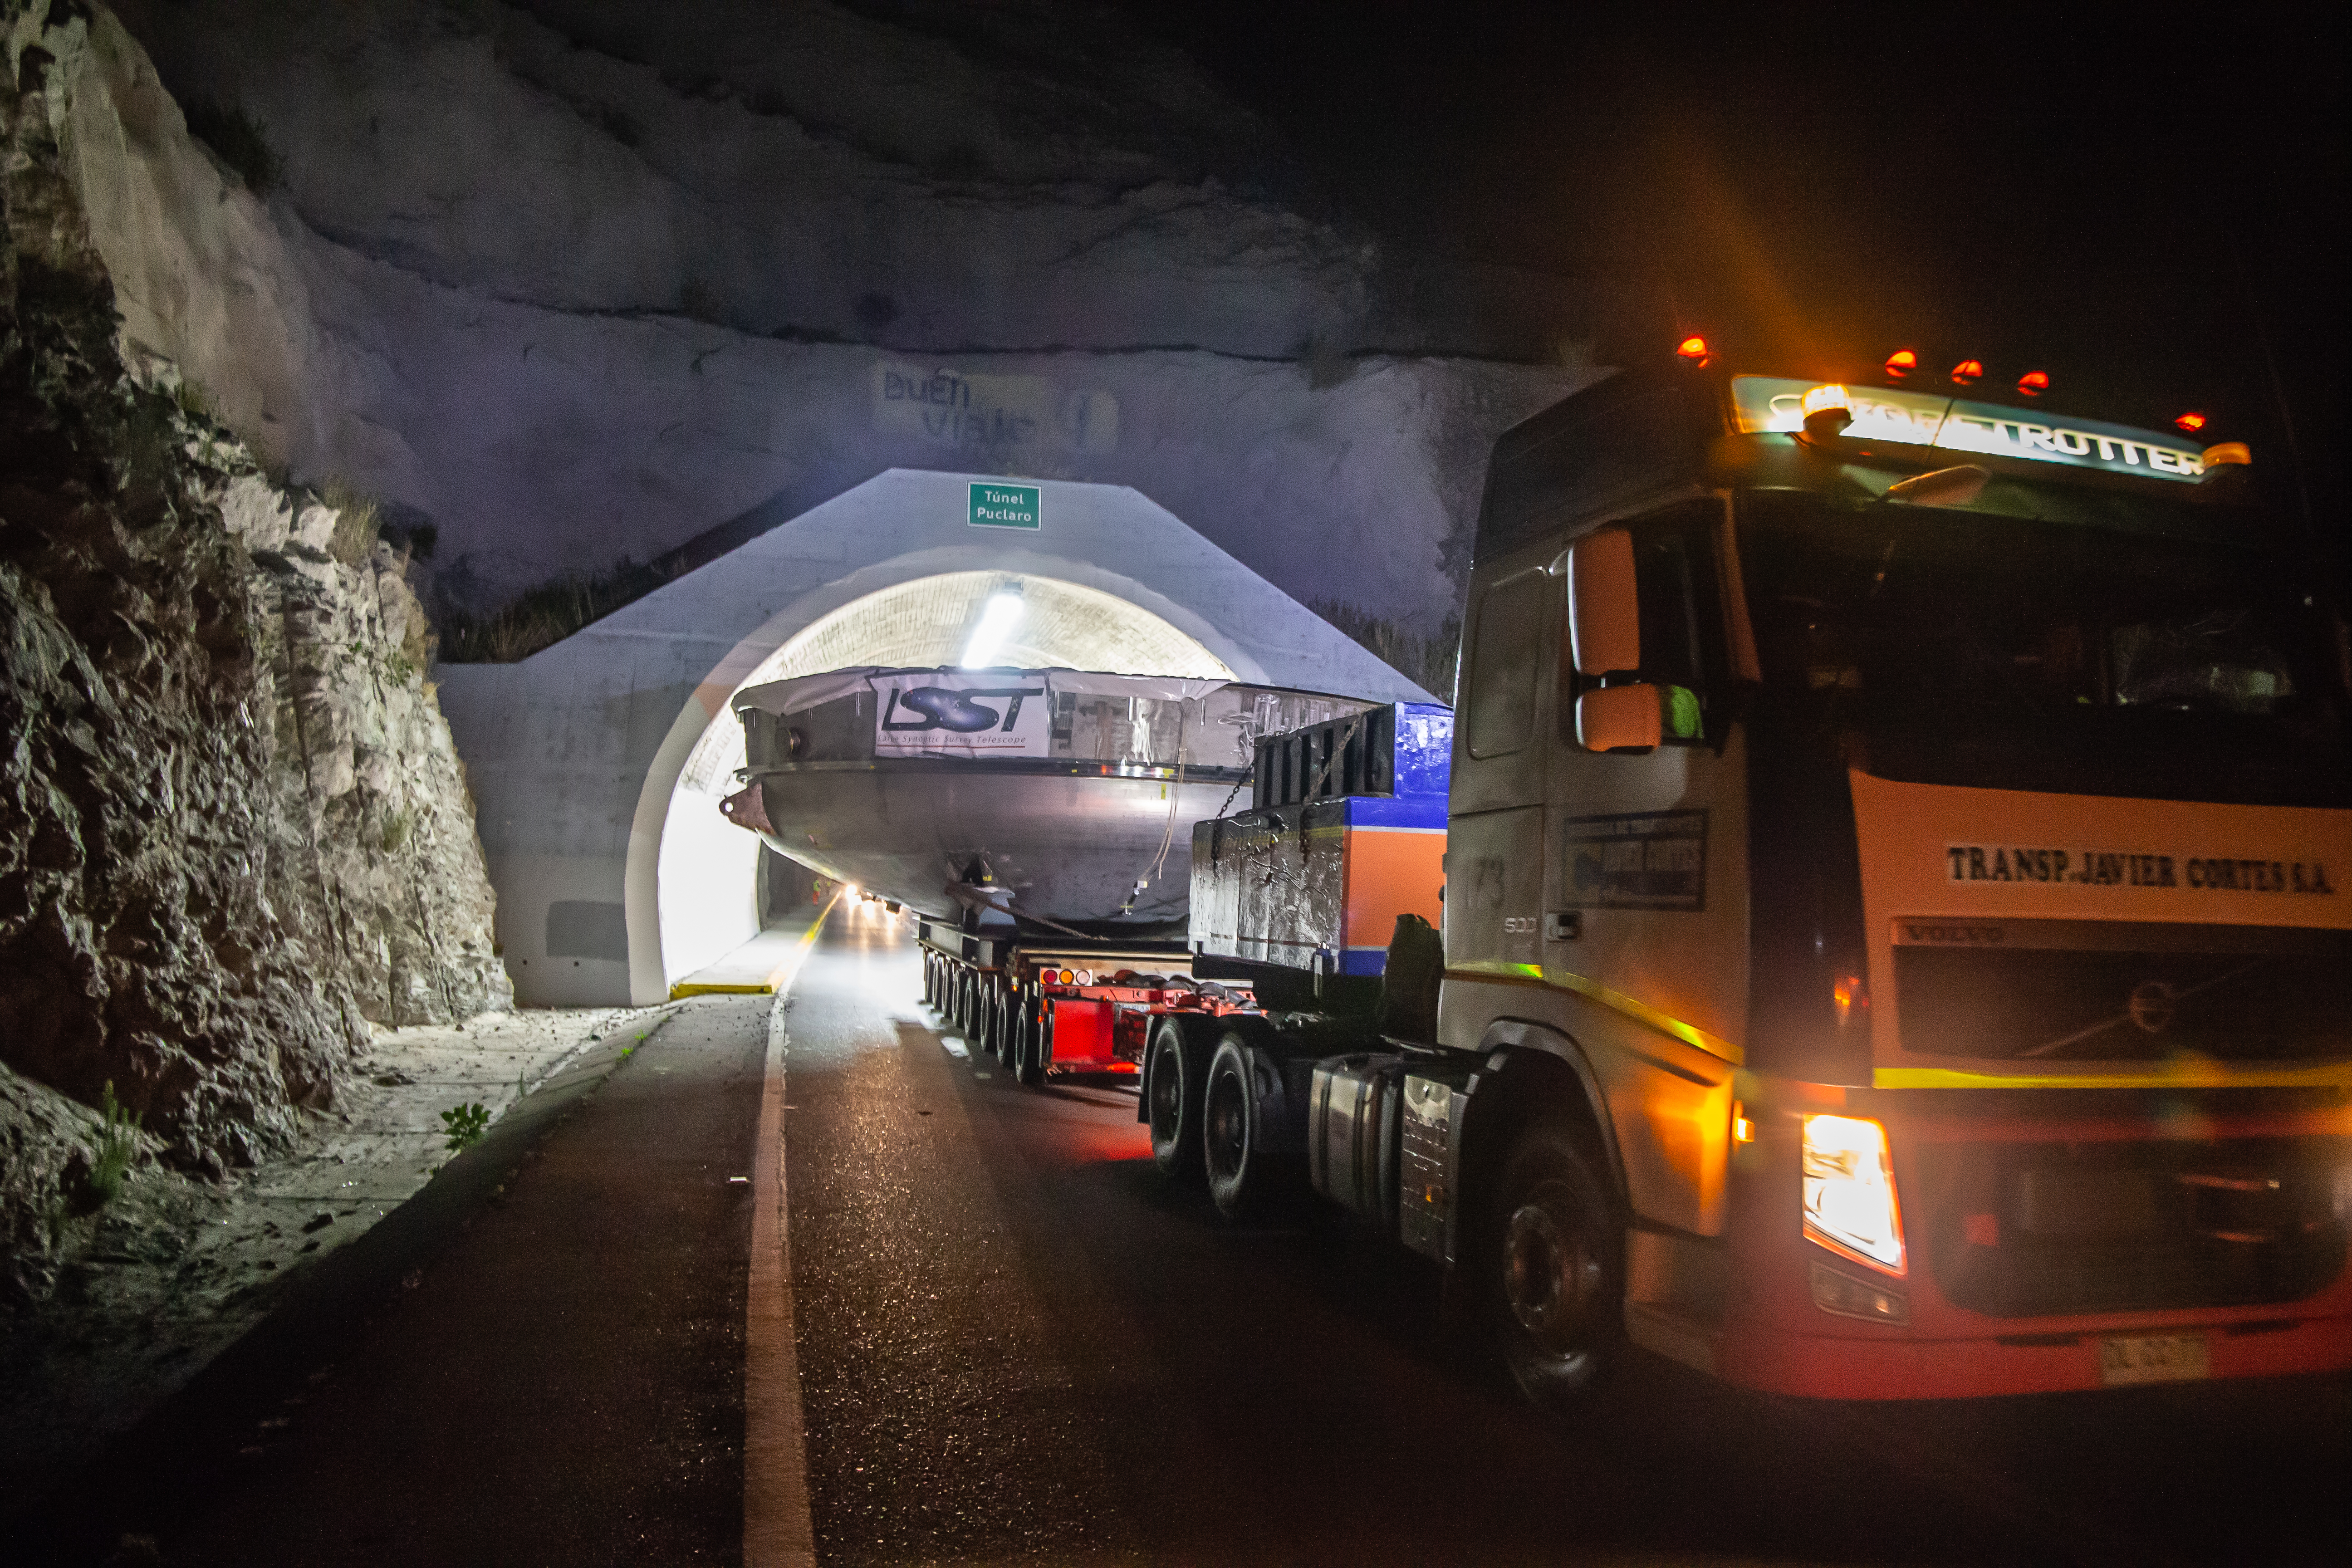

LSST Coating Chamber Transported

After arriving at the Port of Coquimbo Terminal in Chile on October 23rd, it was divided into two parts, upper and lower, and transported by Javier Cortez, S.A. in specialized trucks from Coquimbo to the LSST summit facility on Cerro Pachón. The width of the cargo load was about 9 meters (29.5 feet), so this transport required cooperation between many parties to coordinate logistics, including the removal of hanging signs, utility cables, lights, etc. along the route. Local police provided an escort for the transport vehicles, and the Highway Administration assisted with road closures and permits to proceed.

Credit: Manuel Paredes/NSF/AURA/International Gemini Observatory/NOIRLab